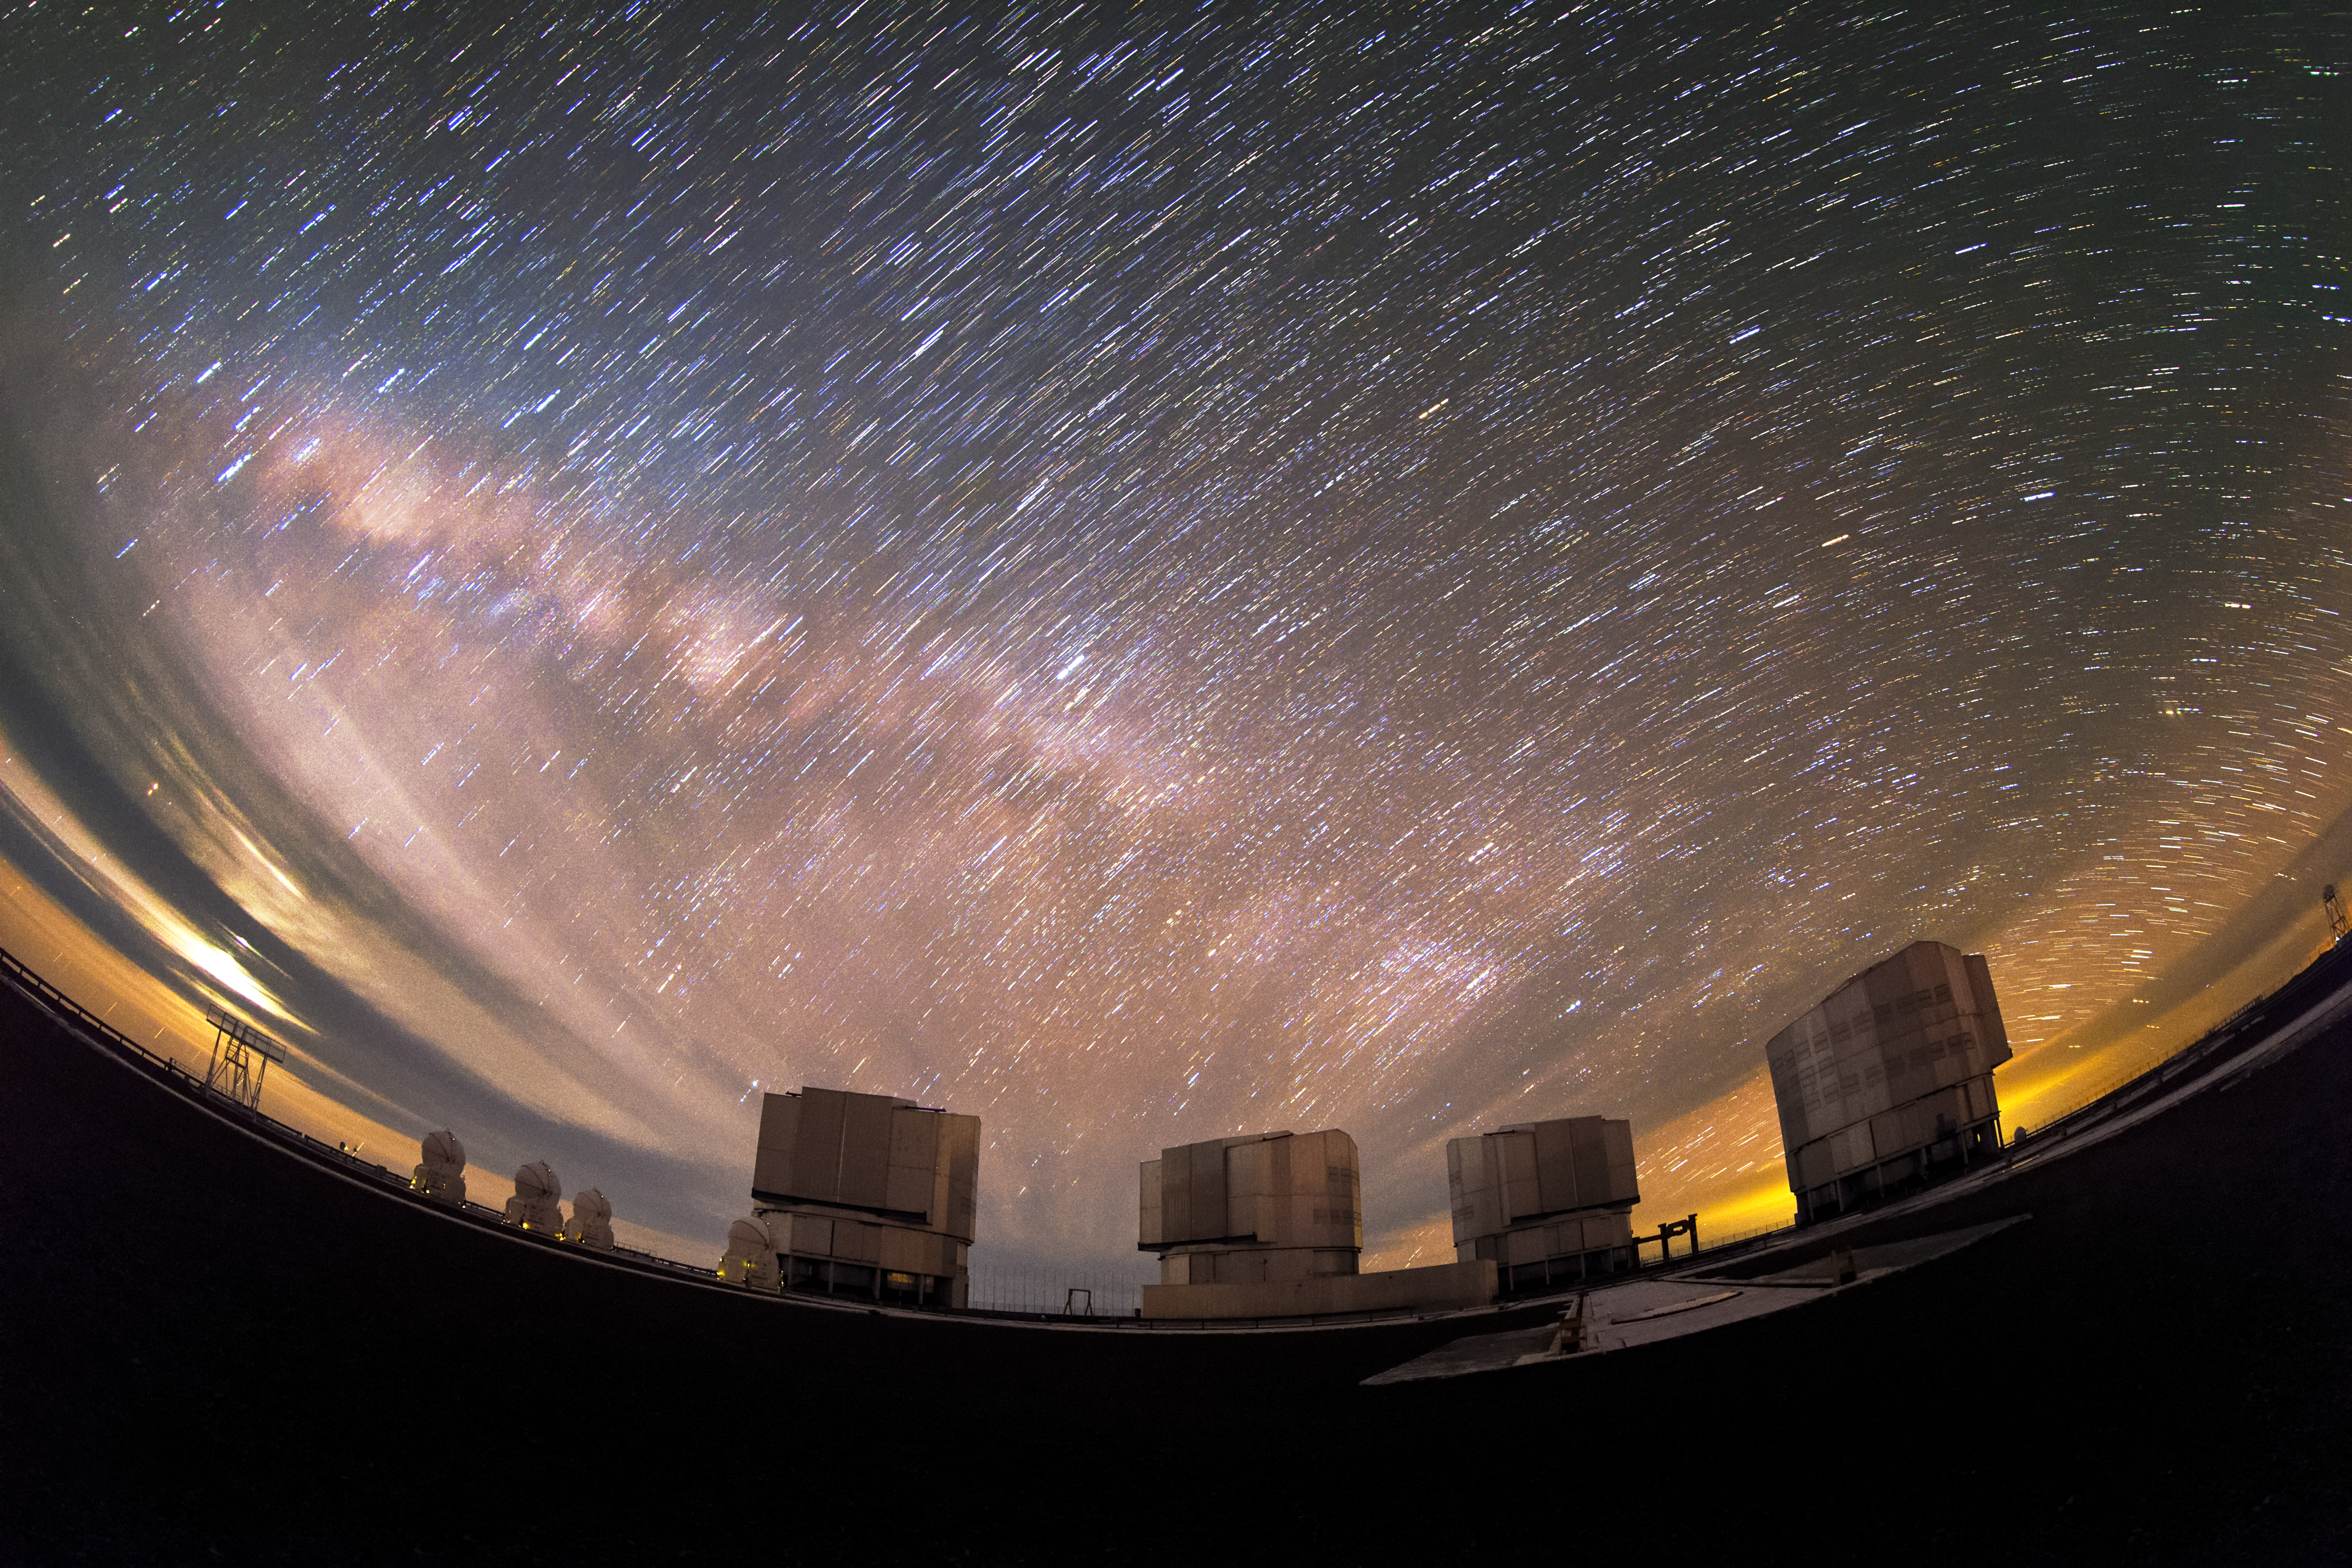

Dragged Milky Way

A startrail fish-eye view of a dragged Milky Way lying parallel to the horizon behind the ESO-operated Very Large Telescope (VLT). The VLT is based at the Cerro Paranal site in the Atacama Desert of northern Chile, and it houses four 8.2-metre Unit Telescopes known as Antu, Kueyen, Melipal and Yepun, shown here lined up in front of a stunning starry backdrop.

Credit: ESO